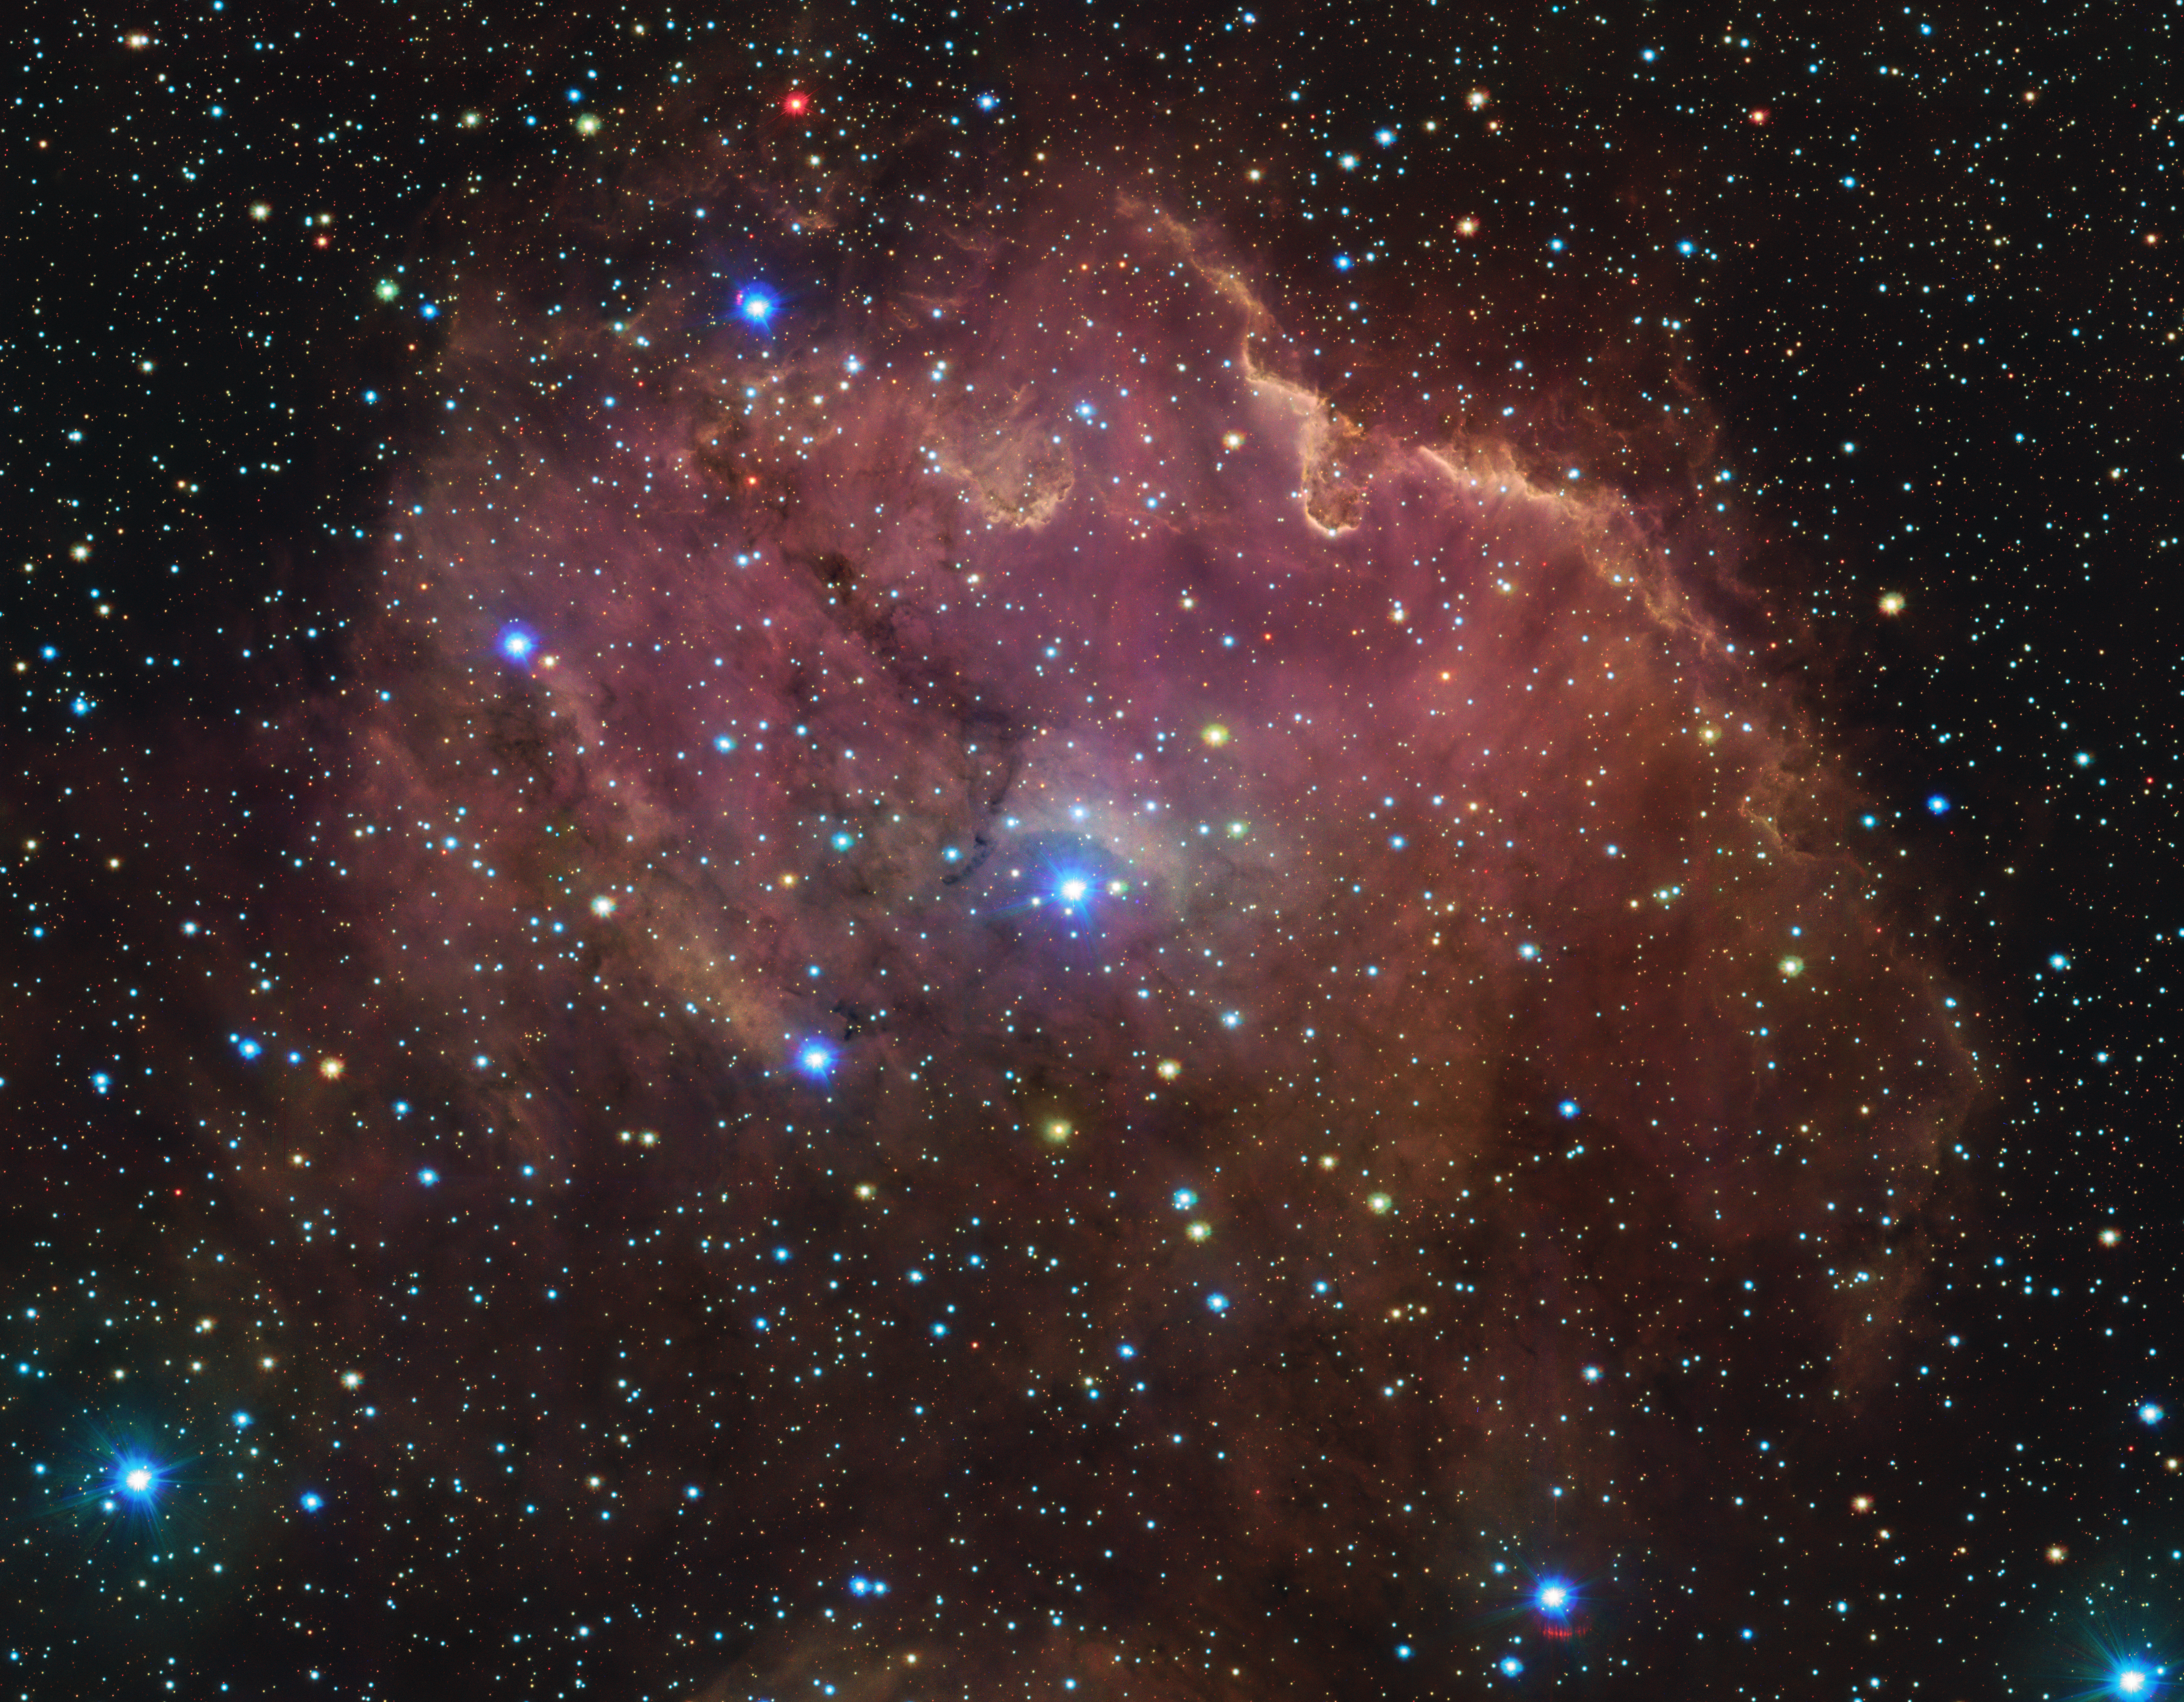

Fireworks of newborn stars

Even though it looks stunning by itself, this Picture of the Week is actually only a tiny part of a 1.5-billion-pixel image of the Running Chicken Nebula. It forms the comb on the running chicken’s head — at least according to some people, because everyone seems to see a different chicken! The data for this gigantic image were captured by the VLT Survey Telescope (VST), a facility of the Italian National Institute for Astrophysics hosted and operated by ESO.

But for now, let’s zoom back in on GUM 39, as this nebula is officially called. In the sky, you will find it in the Centaurus constellation, about 6500 light-years from Earth. All around the nebula, orange, white and blue stars are dotting the sky like fireworks. The pink glow that you see are fumes of hydrogen gas, illuminated by the intense radiation from newborn stars. The nebula is also crossed by dark lanes of cosmic dust that block the light behind them.

Nebulae like this are also called stellar nurseries, because as these dense clouds of molecular gas gravitationally collapse they give birth to plenty of new stars. With telescopes like the VST and ALMA, scientists observe these nebulae to get a better understanding of the complex process of how stars are born.

Credit: ESO/VPHAS+ survey